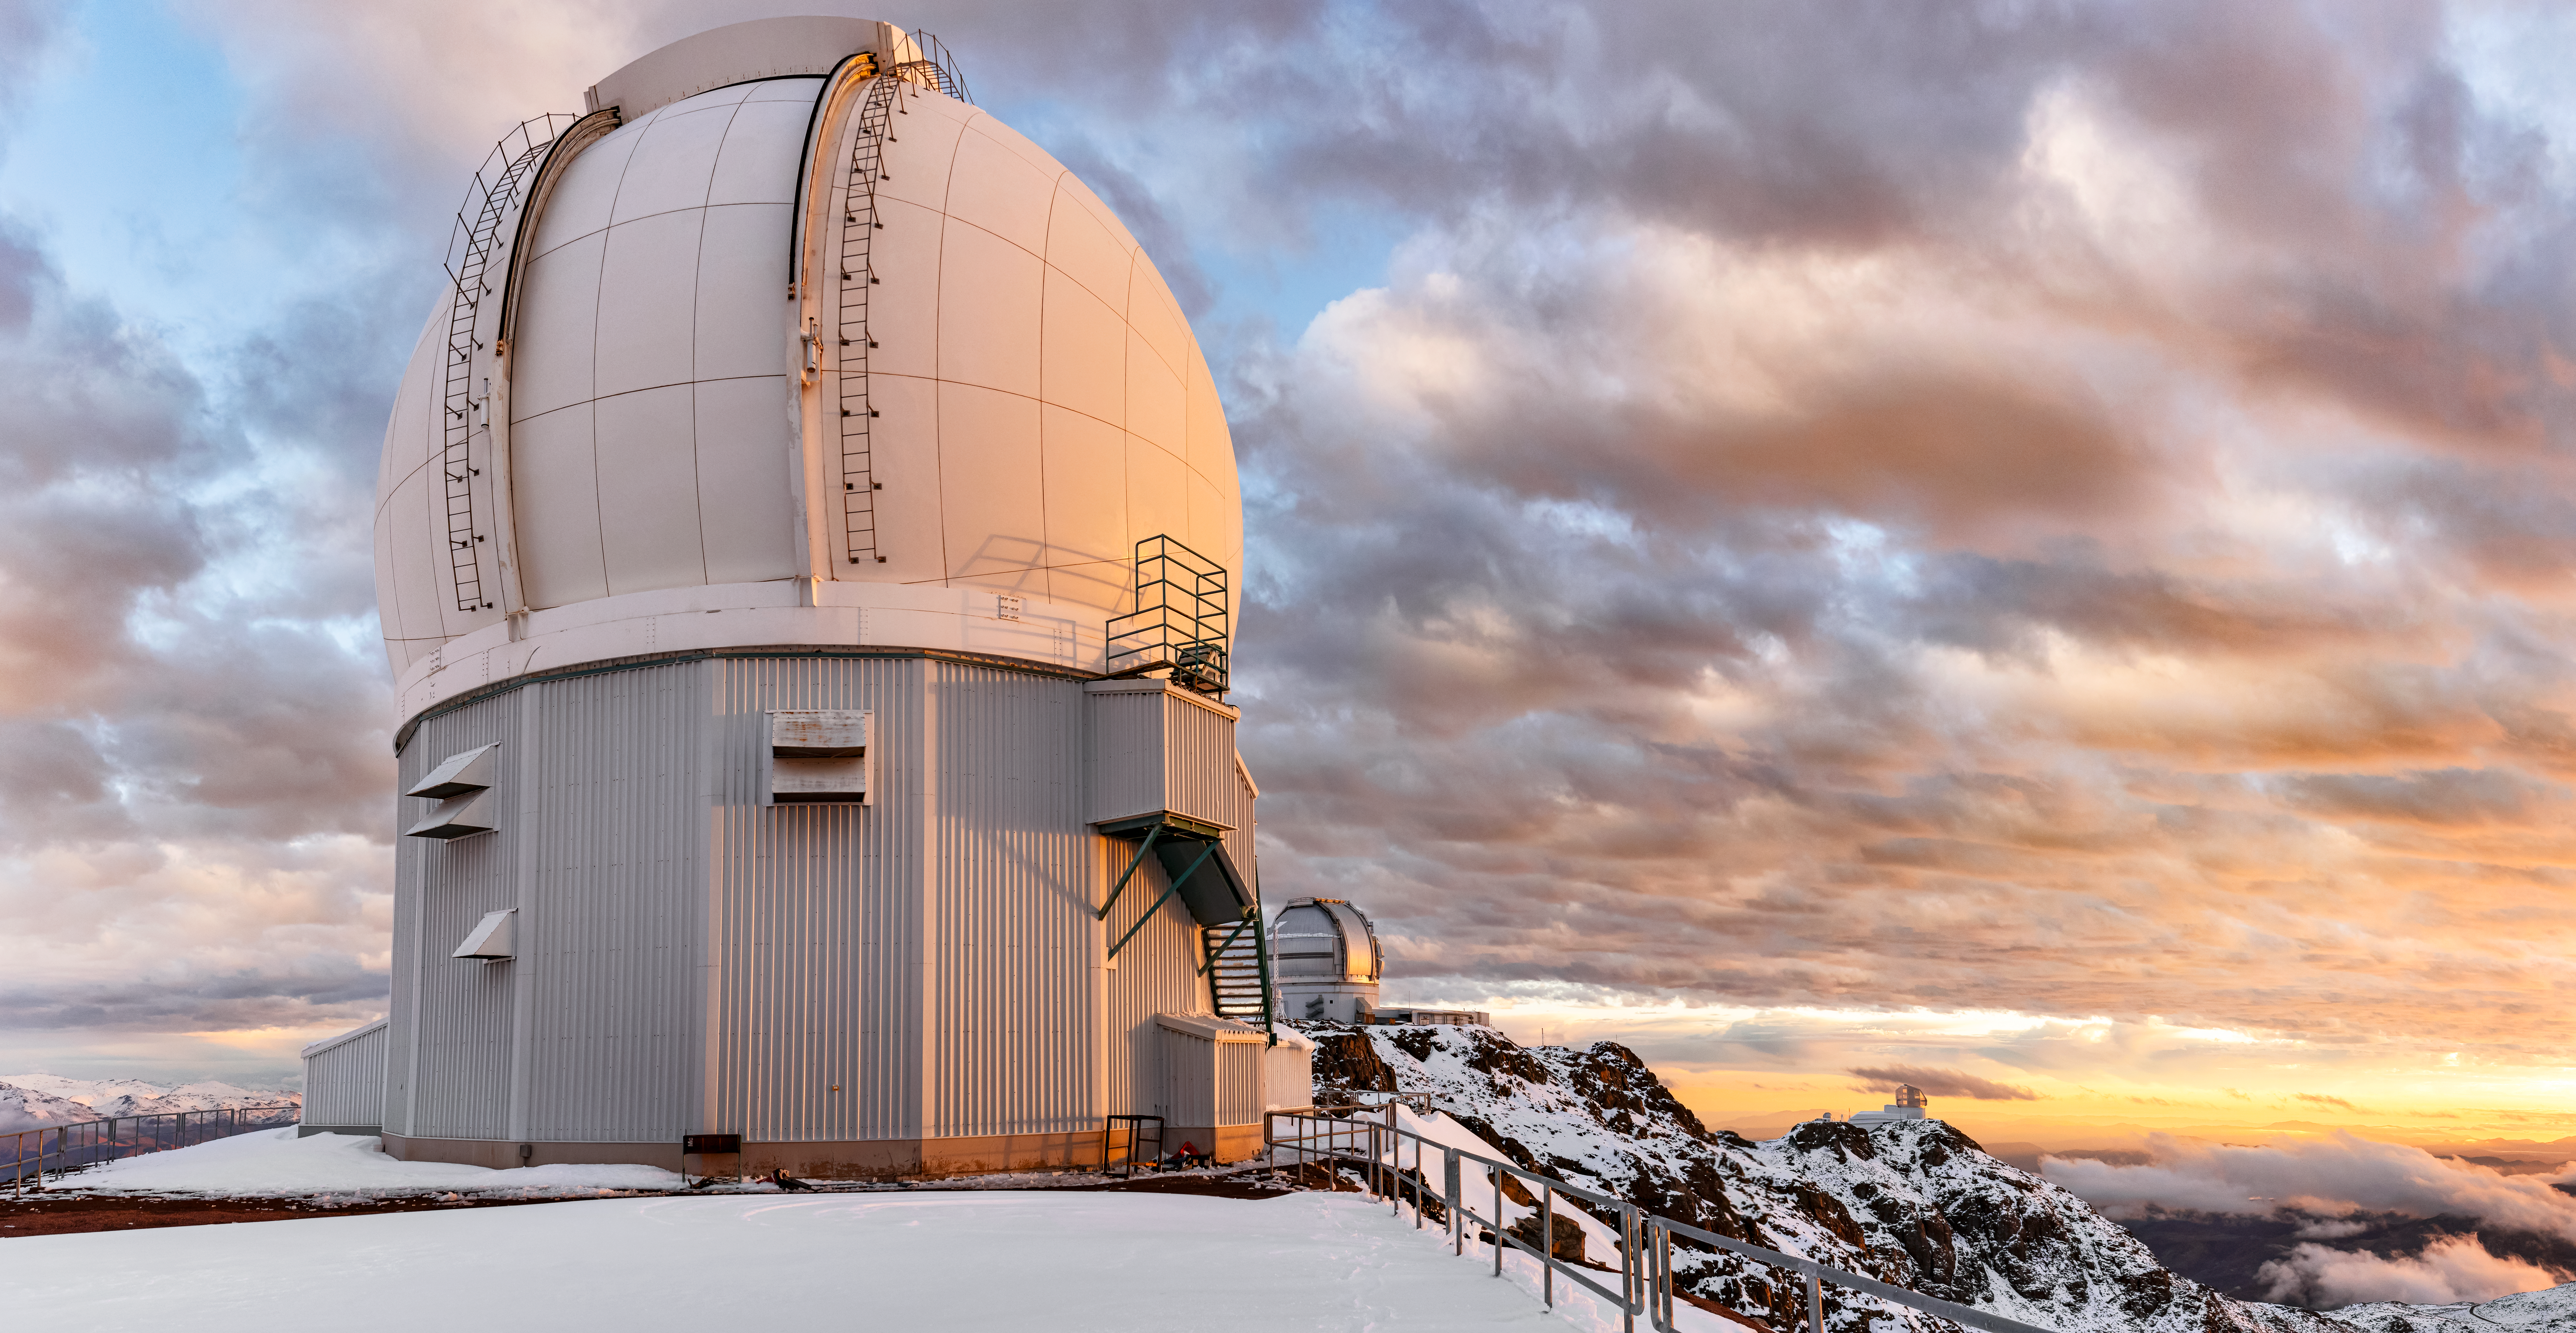

SOAR Telescope in the snow.

The Southern Astrophysical Research Telescope on Cerro Pachón on a snow day.

Credit: NOIRLab/NSF/AURA/C. Corco